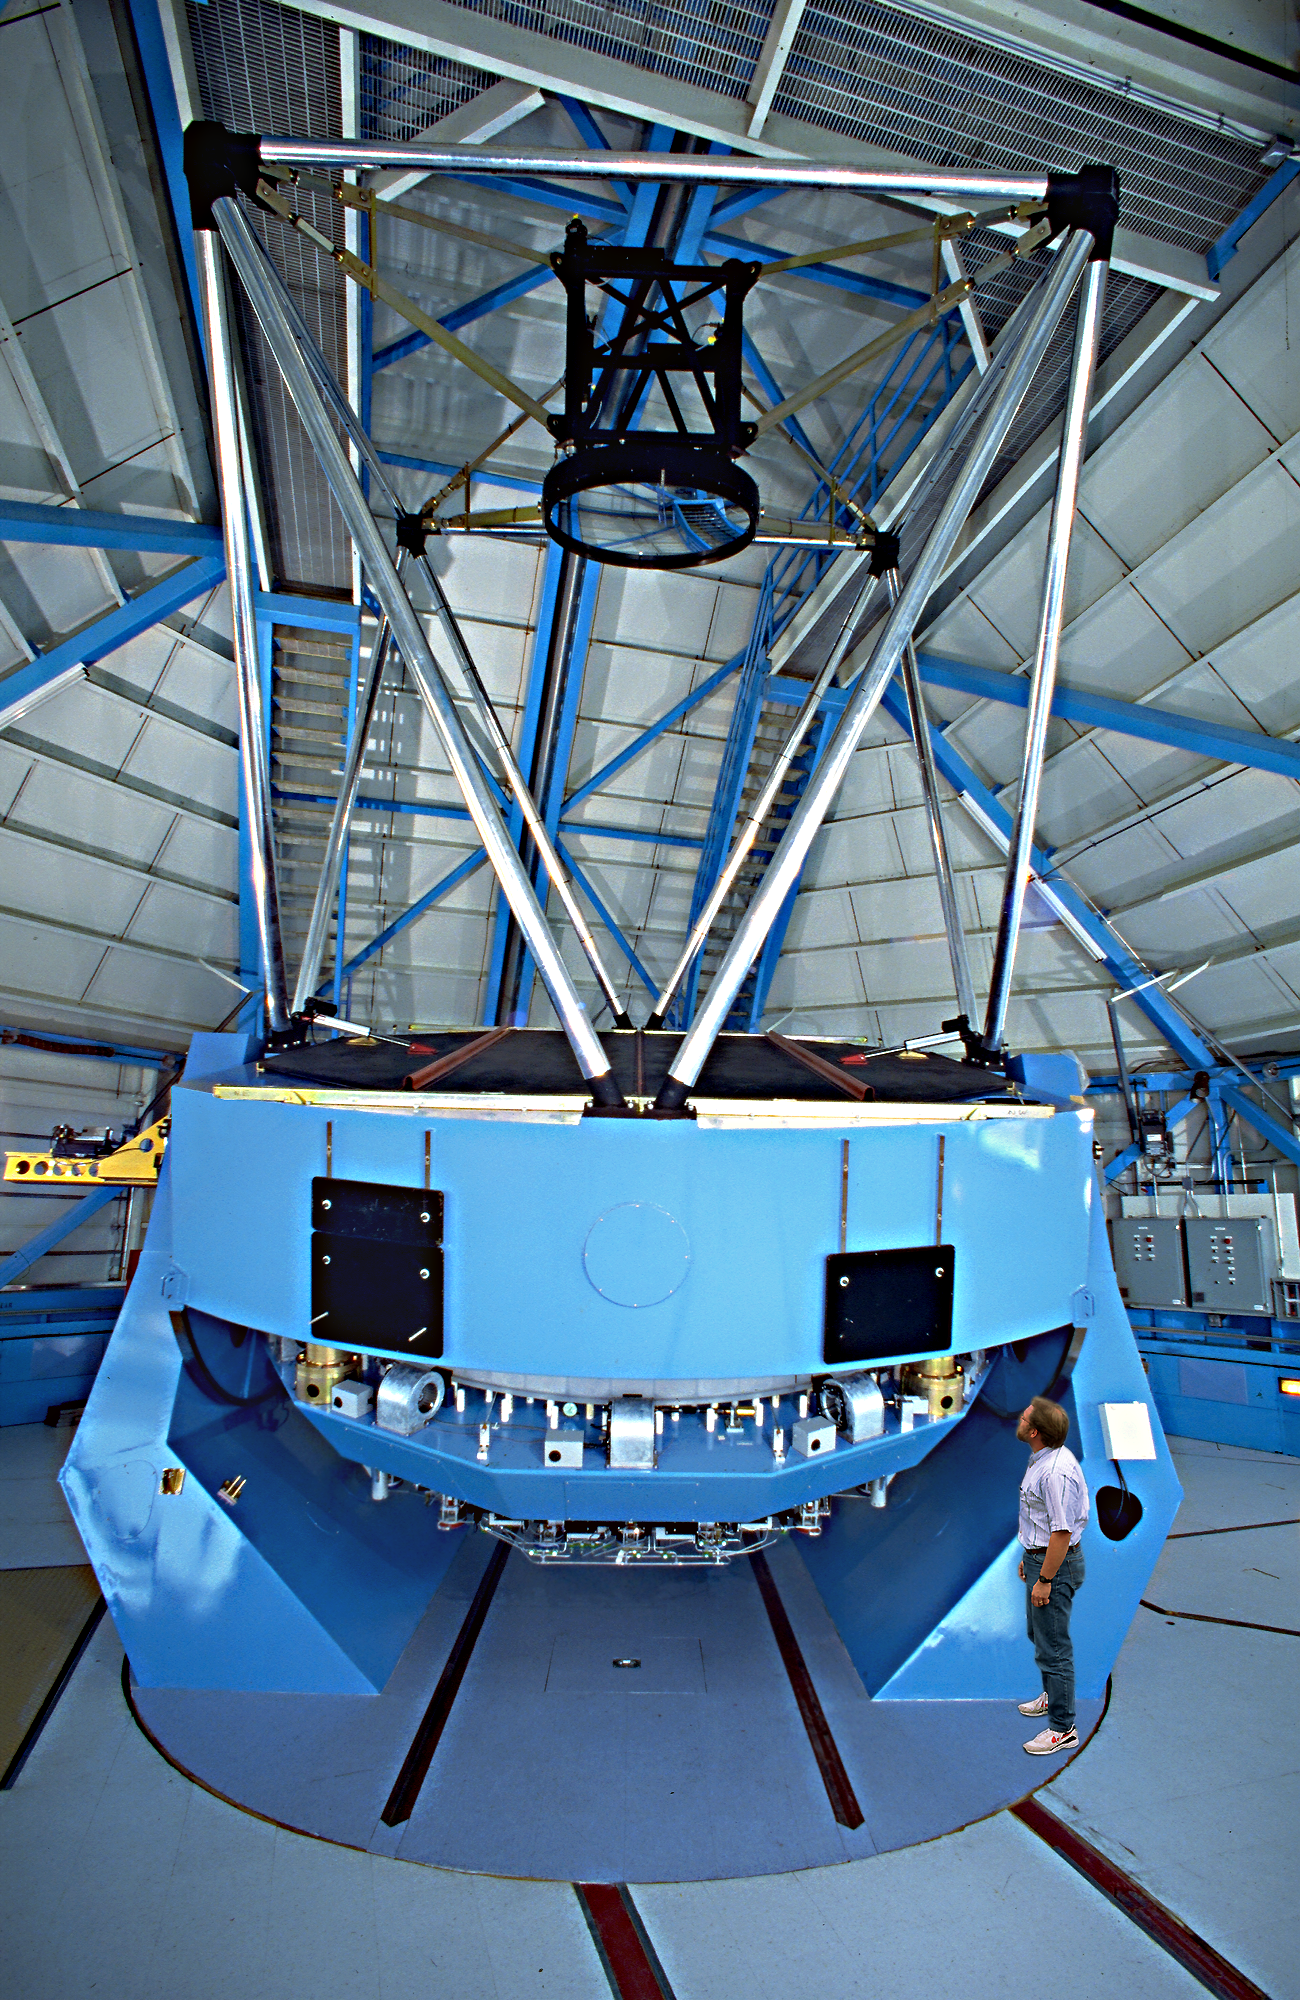

WIYN telescope

The 3.5-meter WIYN telescope.

Credit: NOIRLab/NSF/AURA